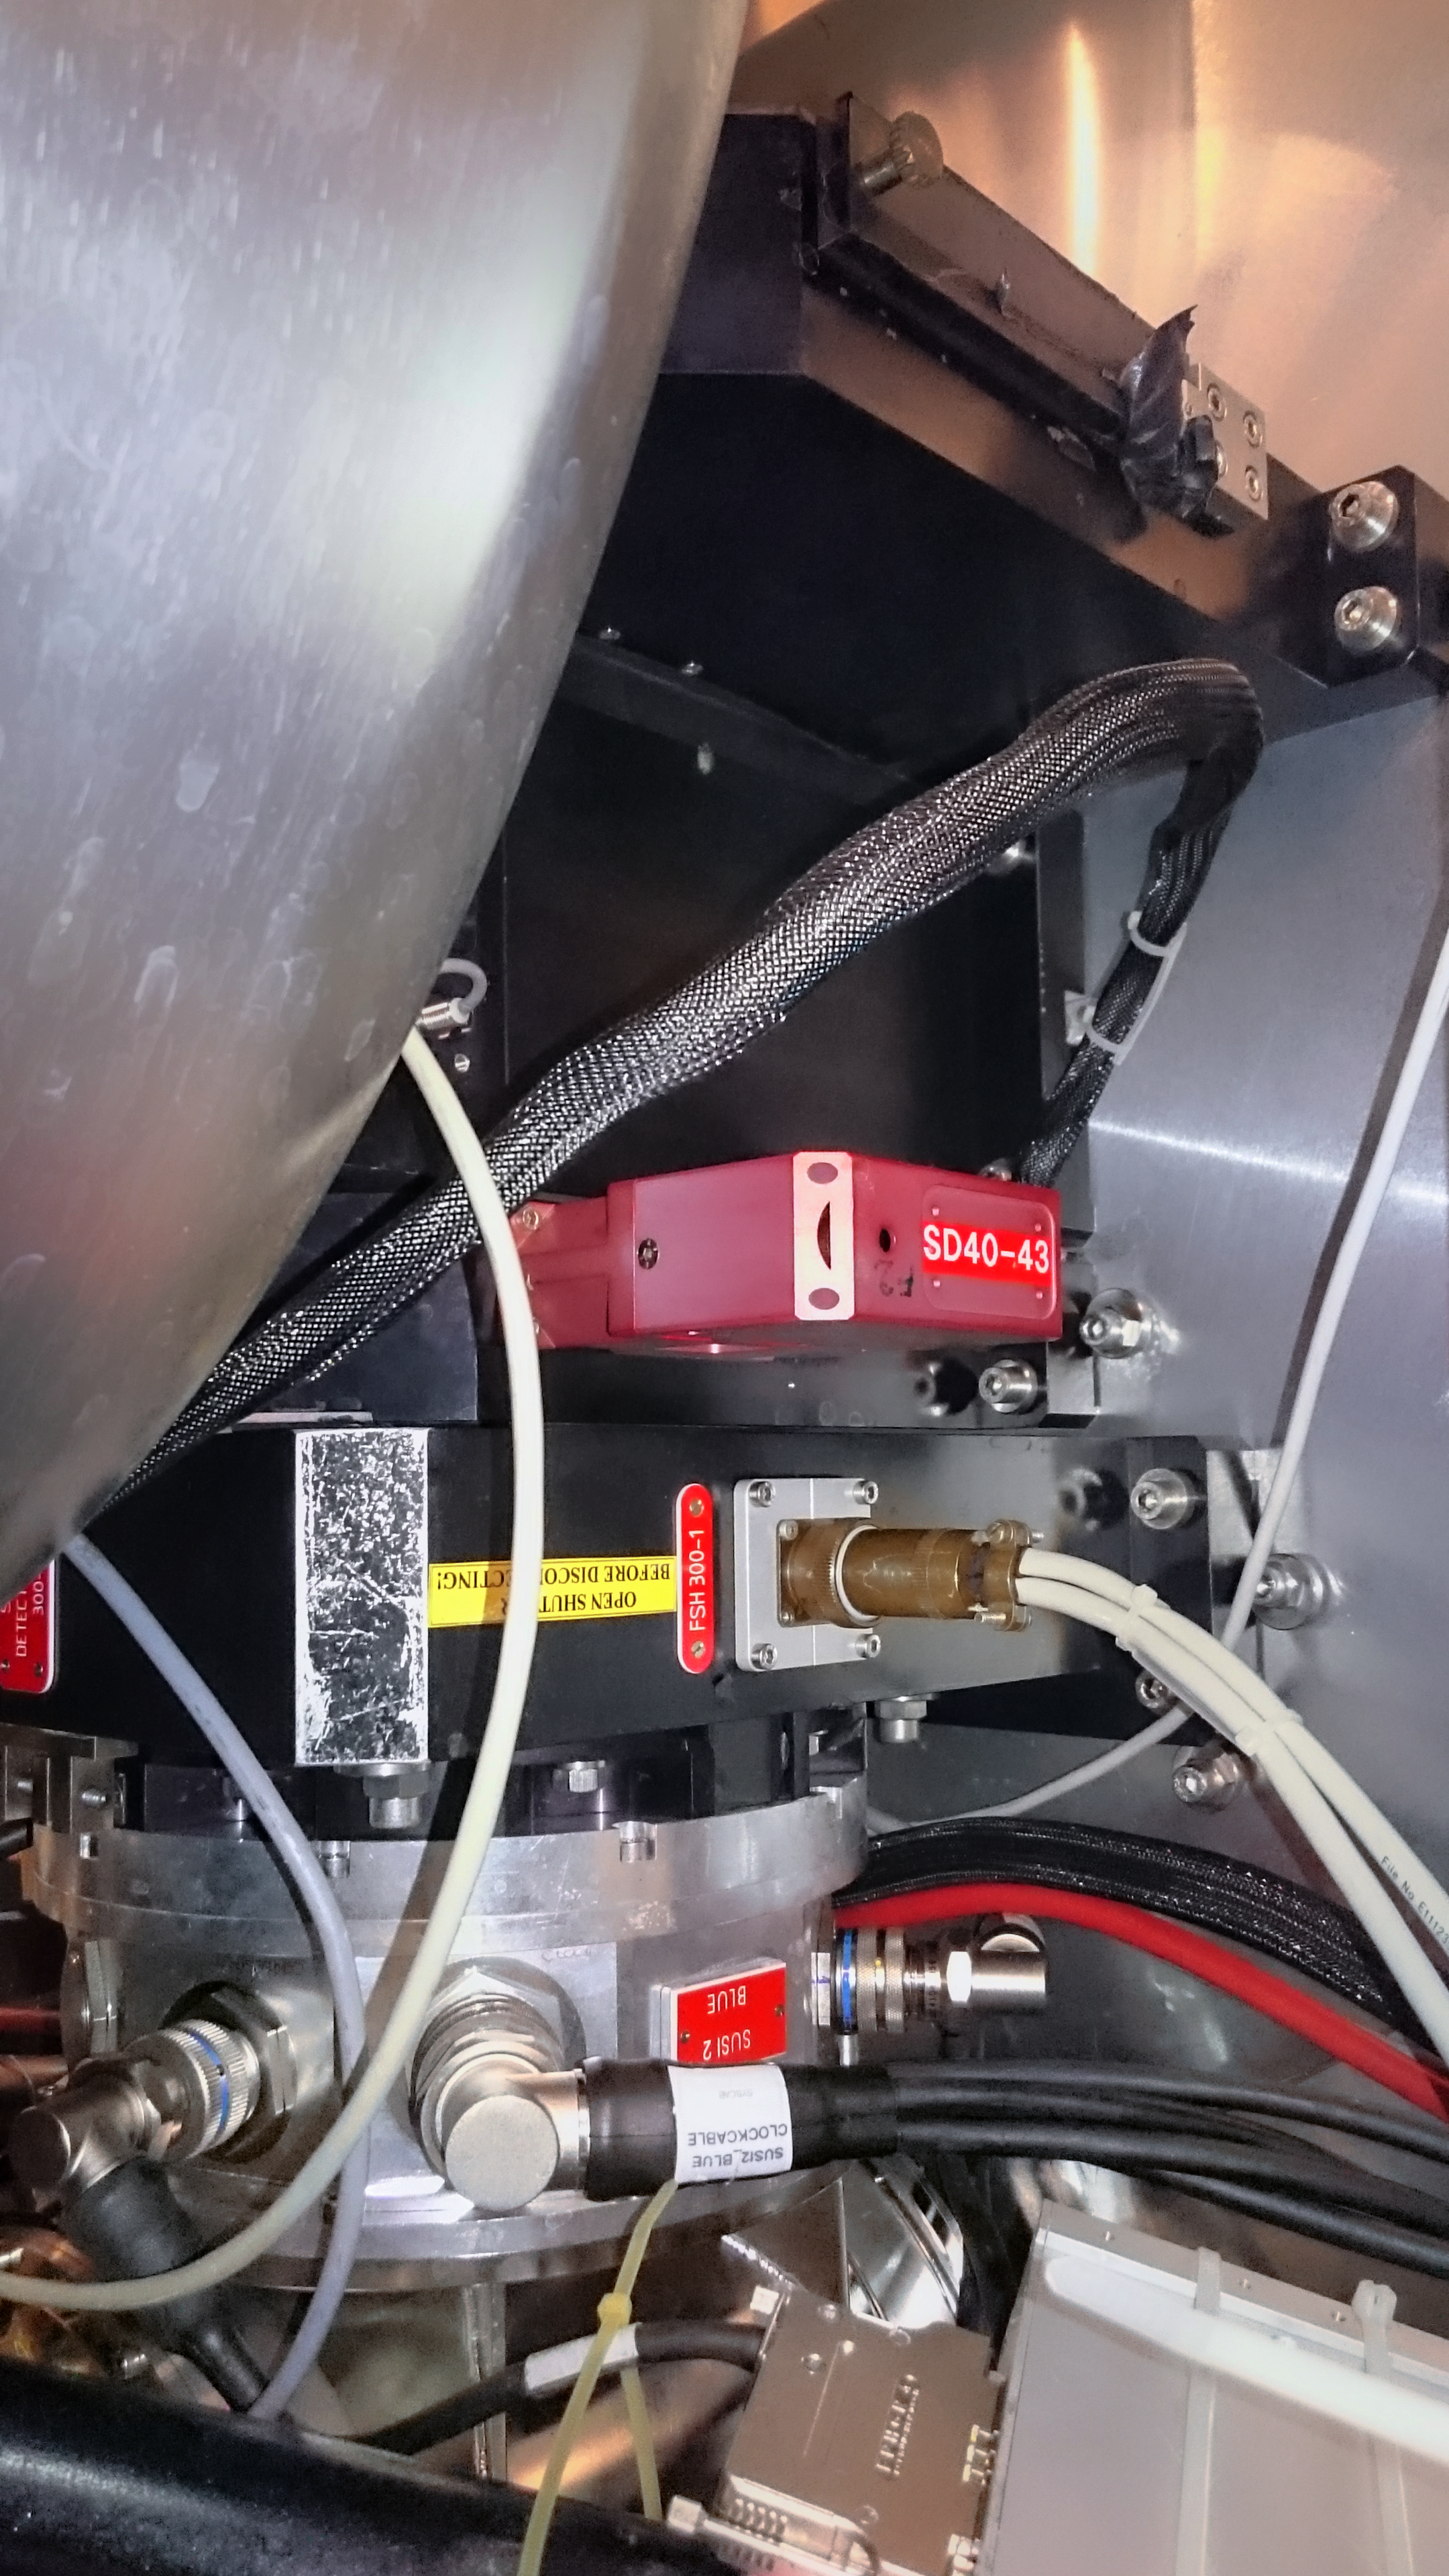

New Technology Telescope's SUSI2

The second SUperb Seeing Instrument, SUSI2, was a sensitive, high-resolution CCD camera on ESO's New Technology Telescope. SUSI2, were developed to take advantage of superb atmospheric conditions to study a variety of astronomical objects with high spatial resolutions. It was decommissioned in 2008 after ten years of use.

Credit: P. Sinclaire/ESO